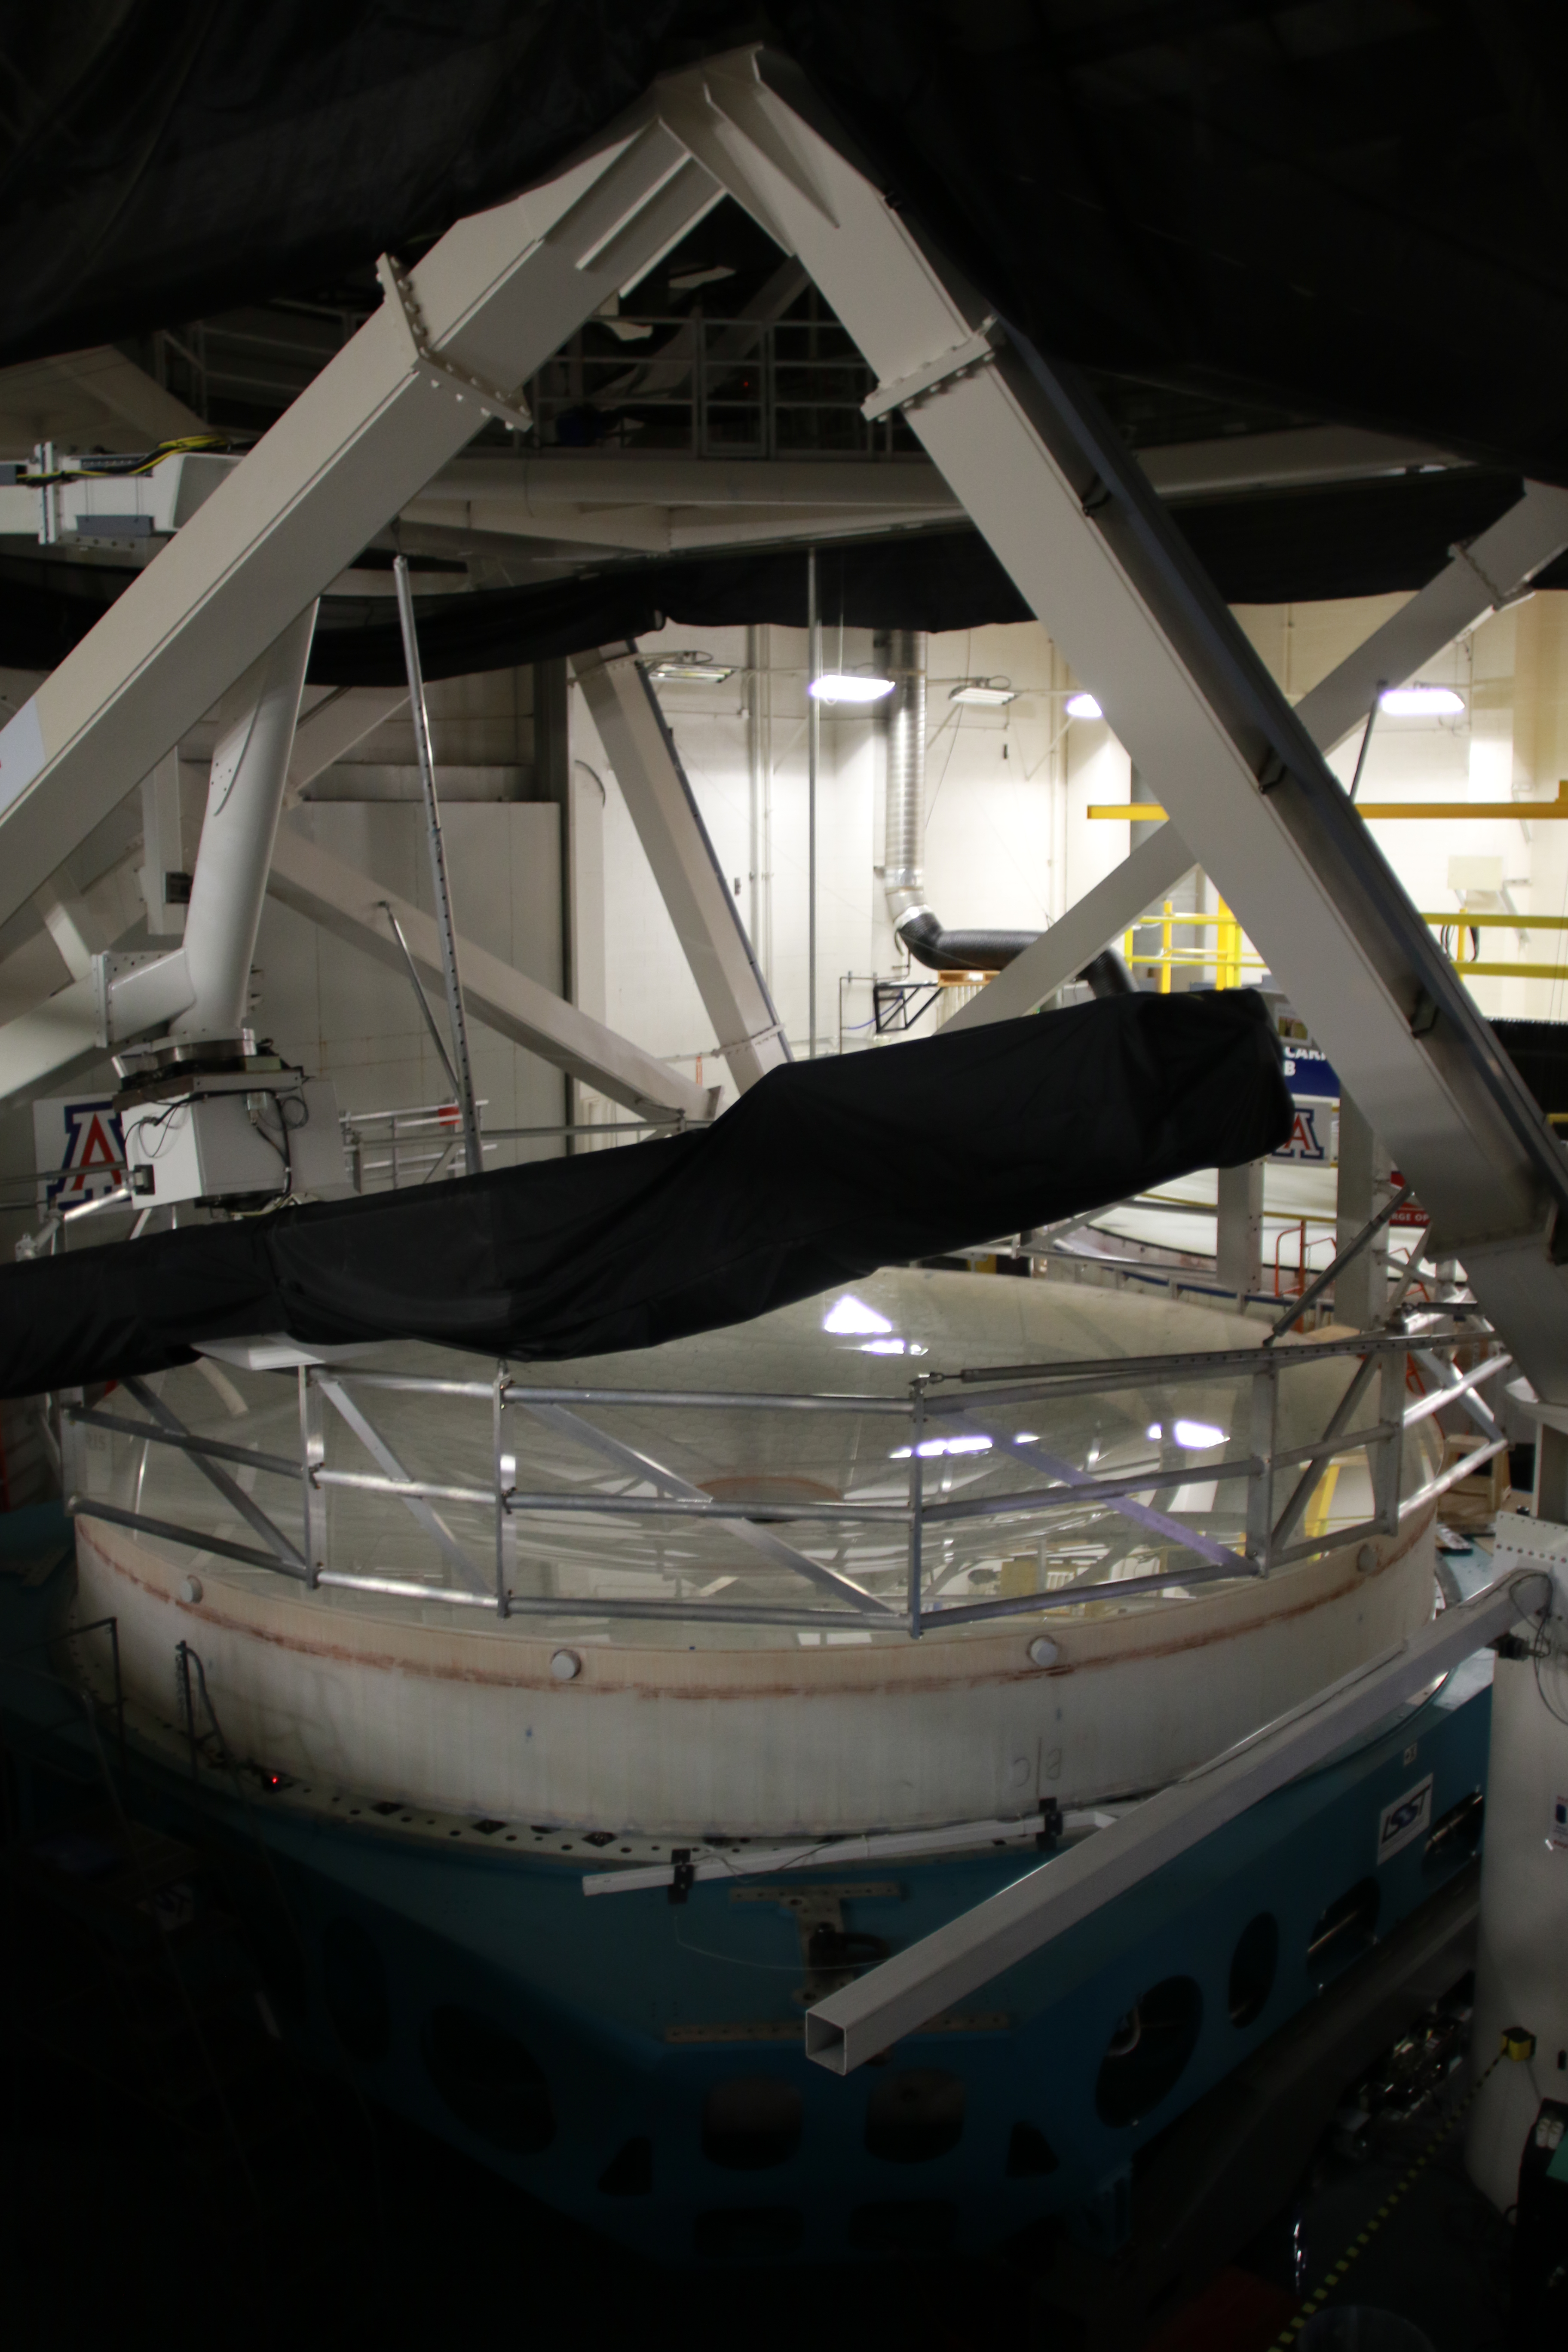

M1M3 Optical Testing

The LSST Primary/Tertiary Mirror (M1M3) is currently in the Richard F Caris Mirror Lab at the University of Arizona for optical testing. In January, the M1M3 on its support system was positioned at the bottom of the lab’s interferometry tower in anticipation of two test campaigns. The first, which has just concluded, took place from January 14-25. The second campaign is scheduled for February 11-22. Read more at https://project.lsst.org/optical-optimization

Credit: Rubin Observatory/NSF/AURA